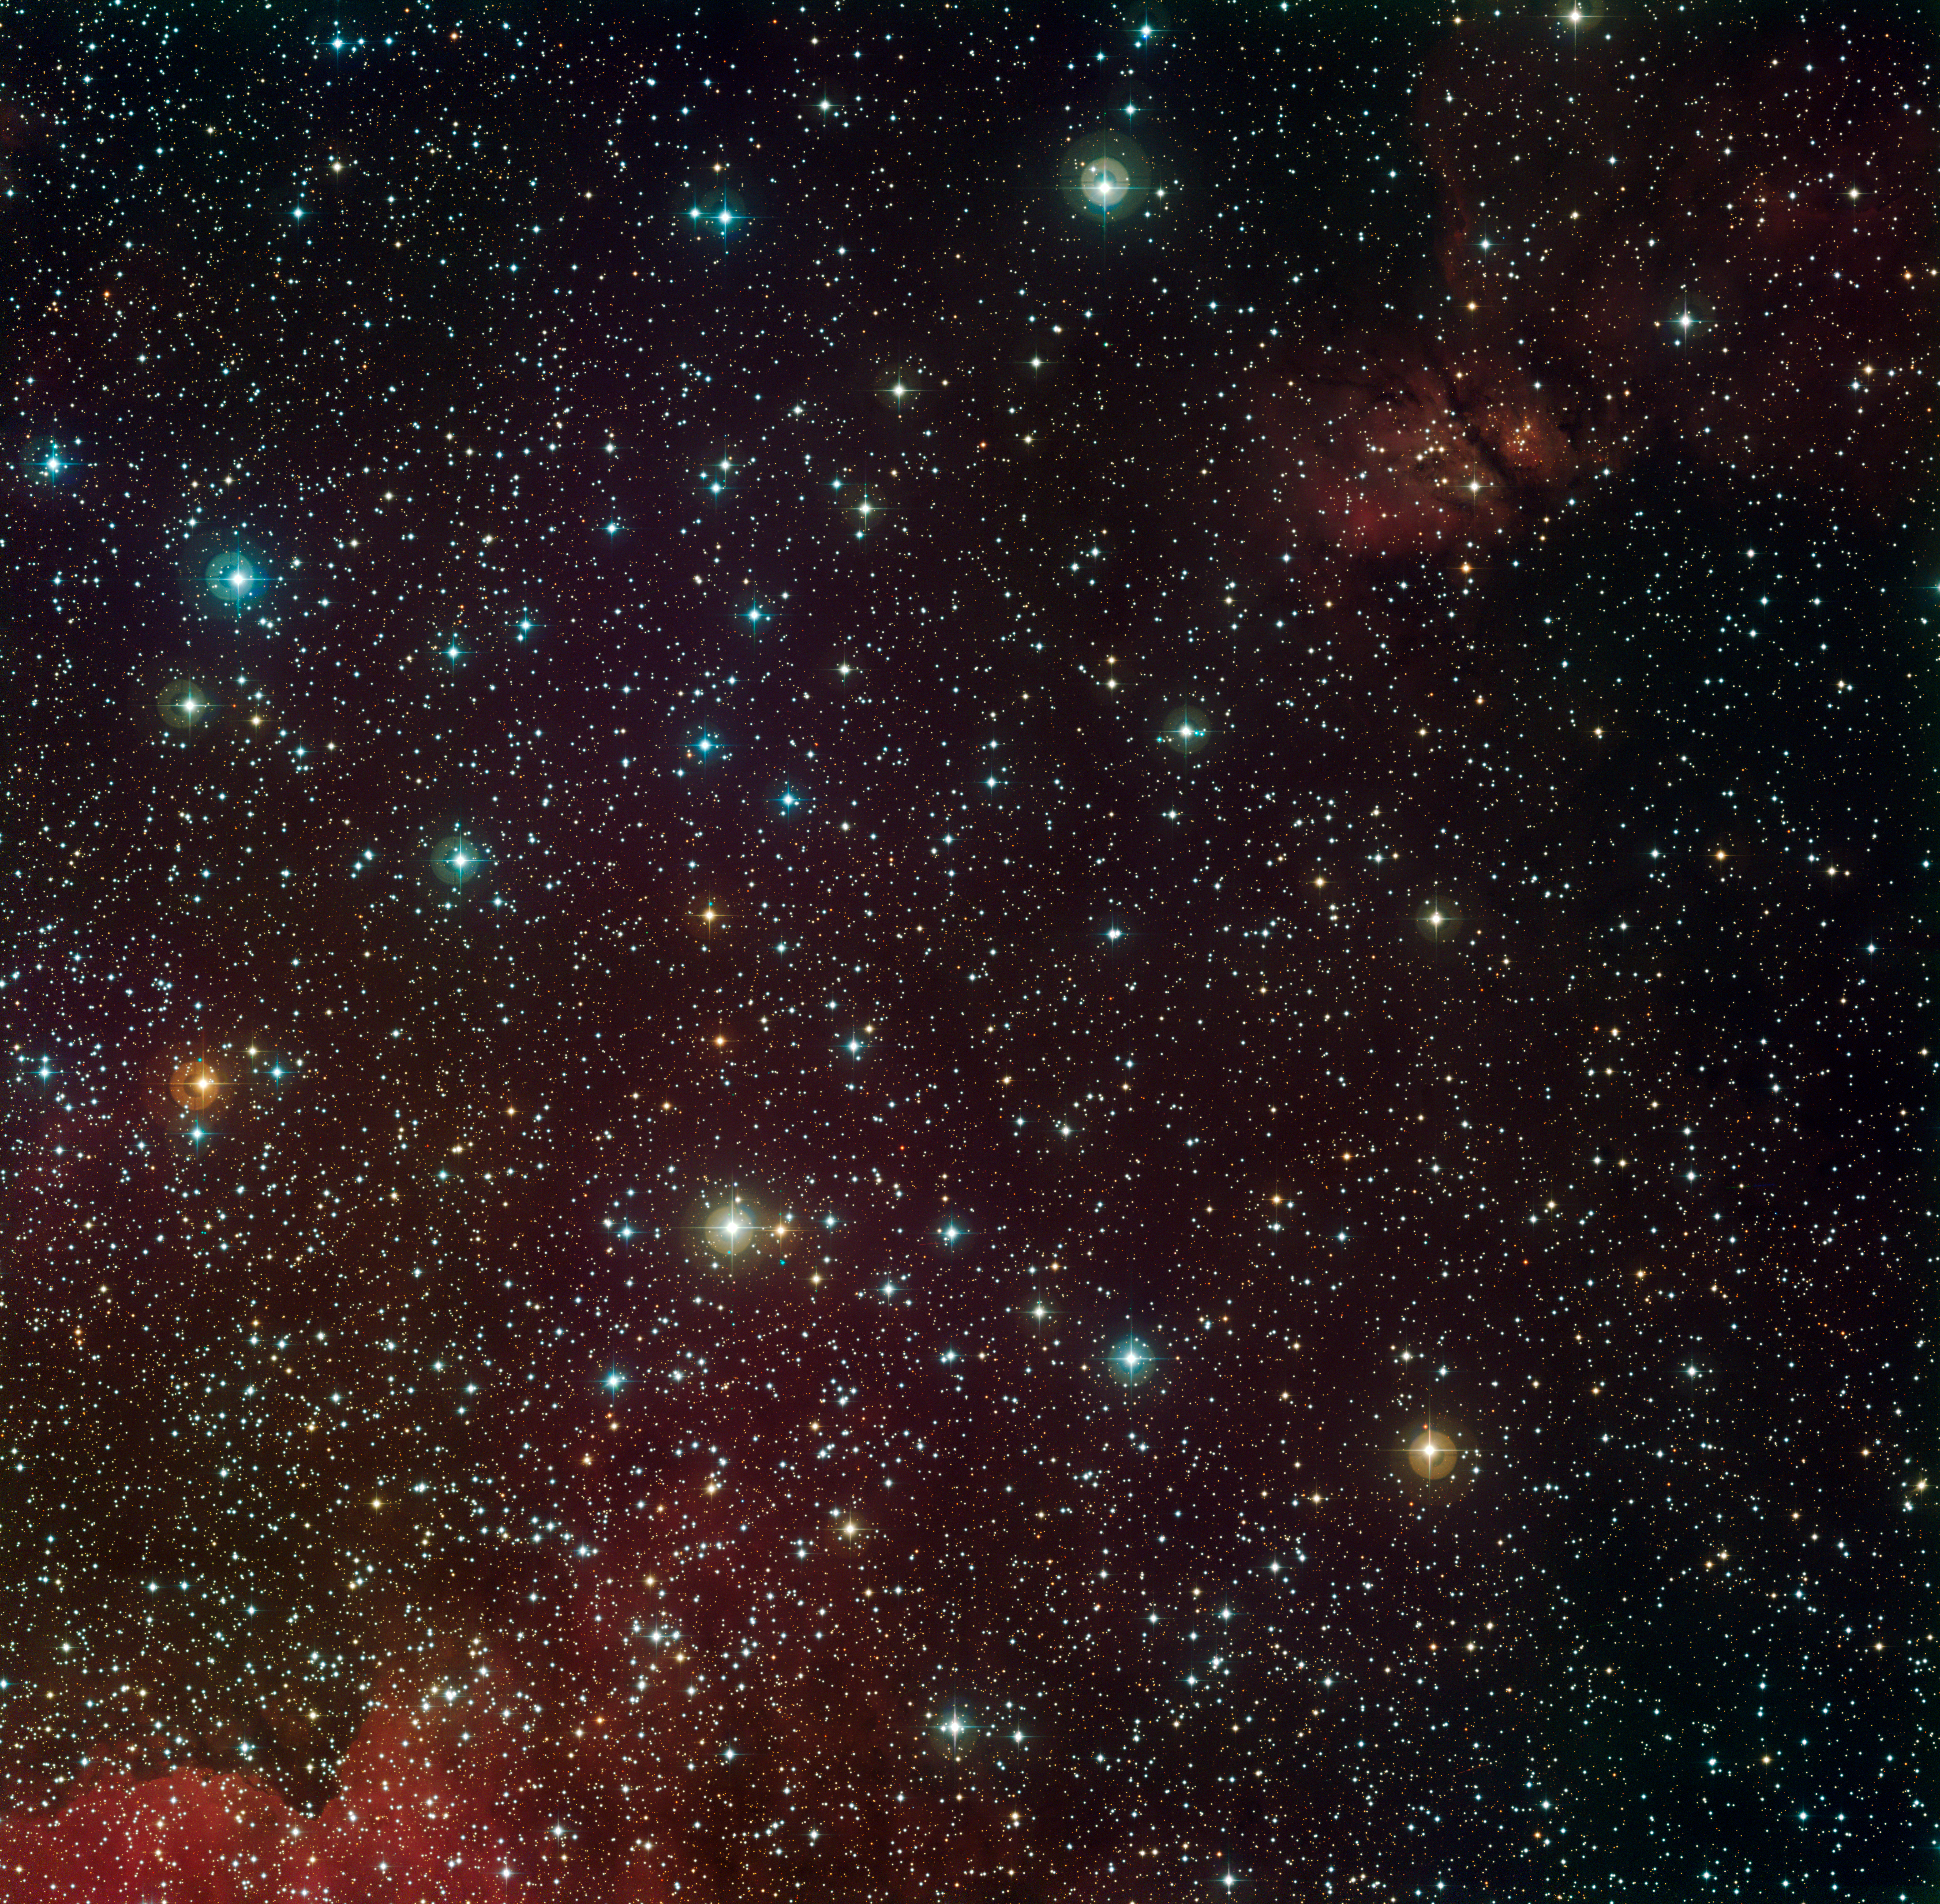

Around the Arches Cluster

The turbulent central region of our Milky Way is shown in this beautiful picture taken with the Wide Field Imager attached to the 2.2-metre MPG/ESO telescope. Near the centre of the image — and of our Galaxy — a supermassive black hole lurks (see ESO Press Release eso0846). Dense dust found there obscures all but the brightest stars. The image also includes the area occupied by the Arches Cluster (located in the middle of the upper quarter of the image). Astronomers needed to look in the near-infrared with the acute eye offered by adaptive optics on ESO's Very Large Telescope to study the stellar composition of the Arches Cluster. This crowded stellar factory has more than a thousand stars crammed into each cubic light year — an astonishing one million times as star-filled as our Sun’s neighbourhood (ESO Press Release eso0921).

Also see the marvellous zoom to the Arches Cluster.

This colour composite image was made from data taken with B, V, and Rc filters.

Credit: ESO